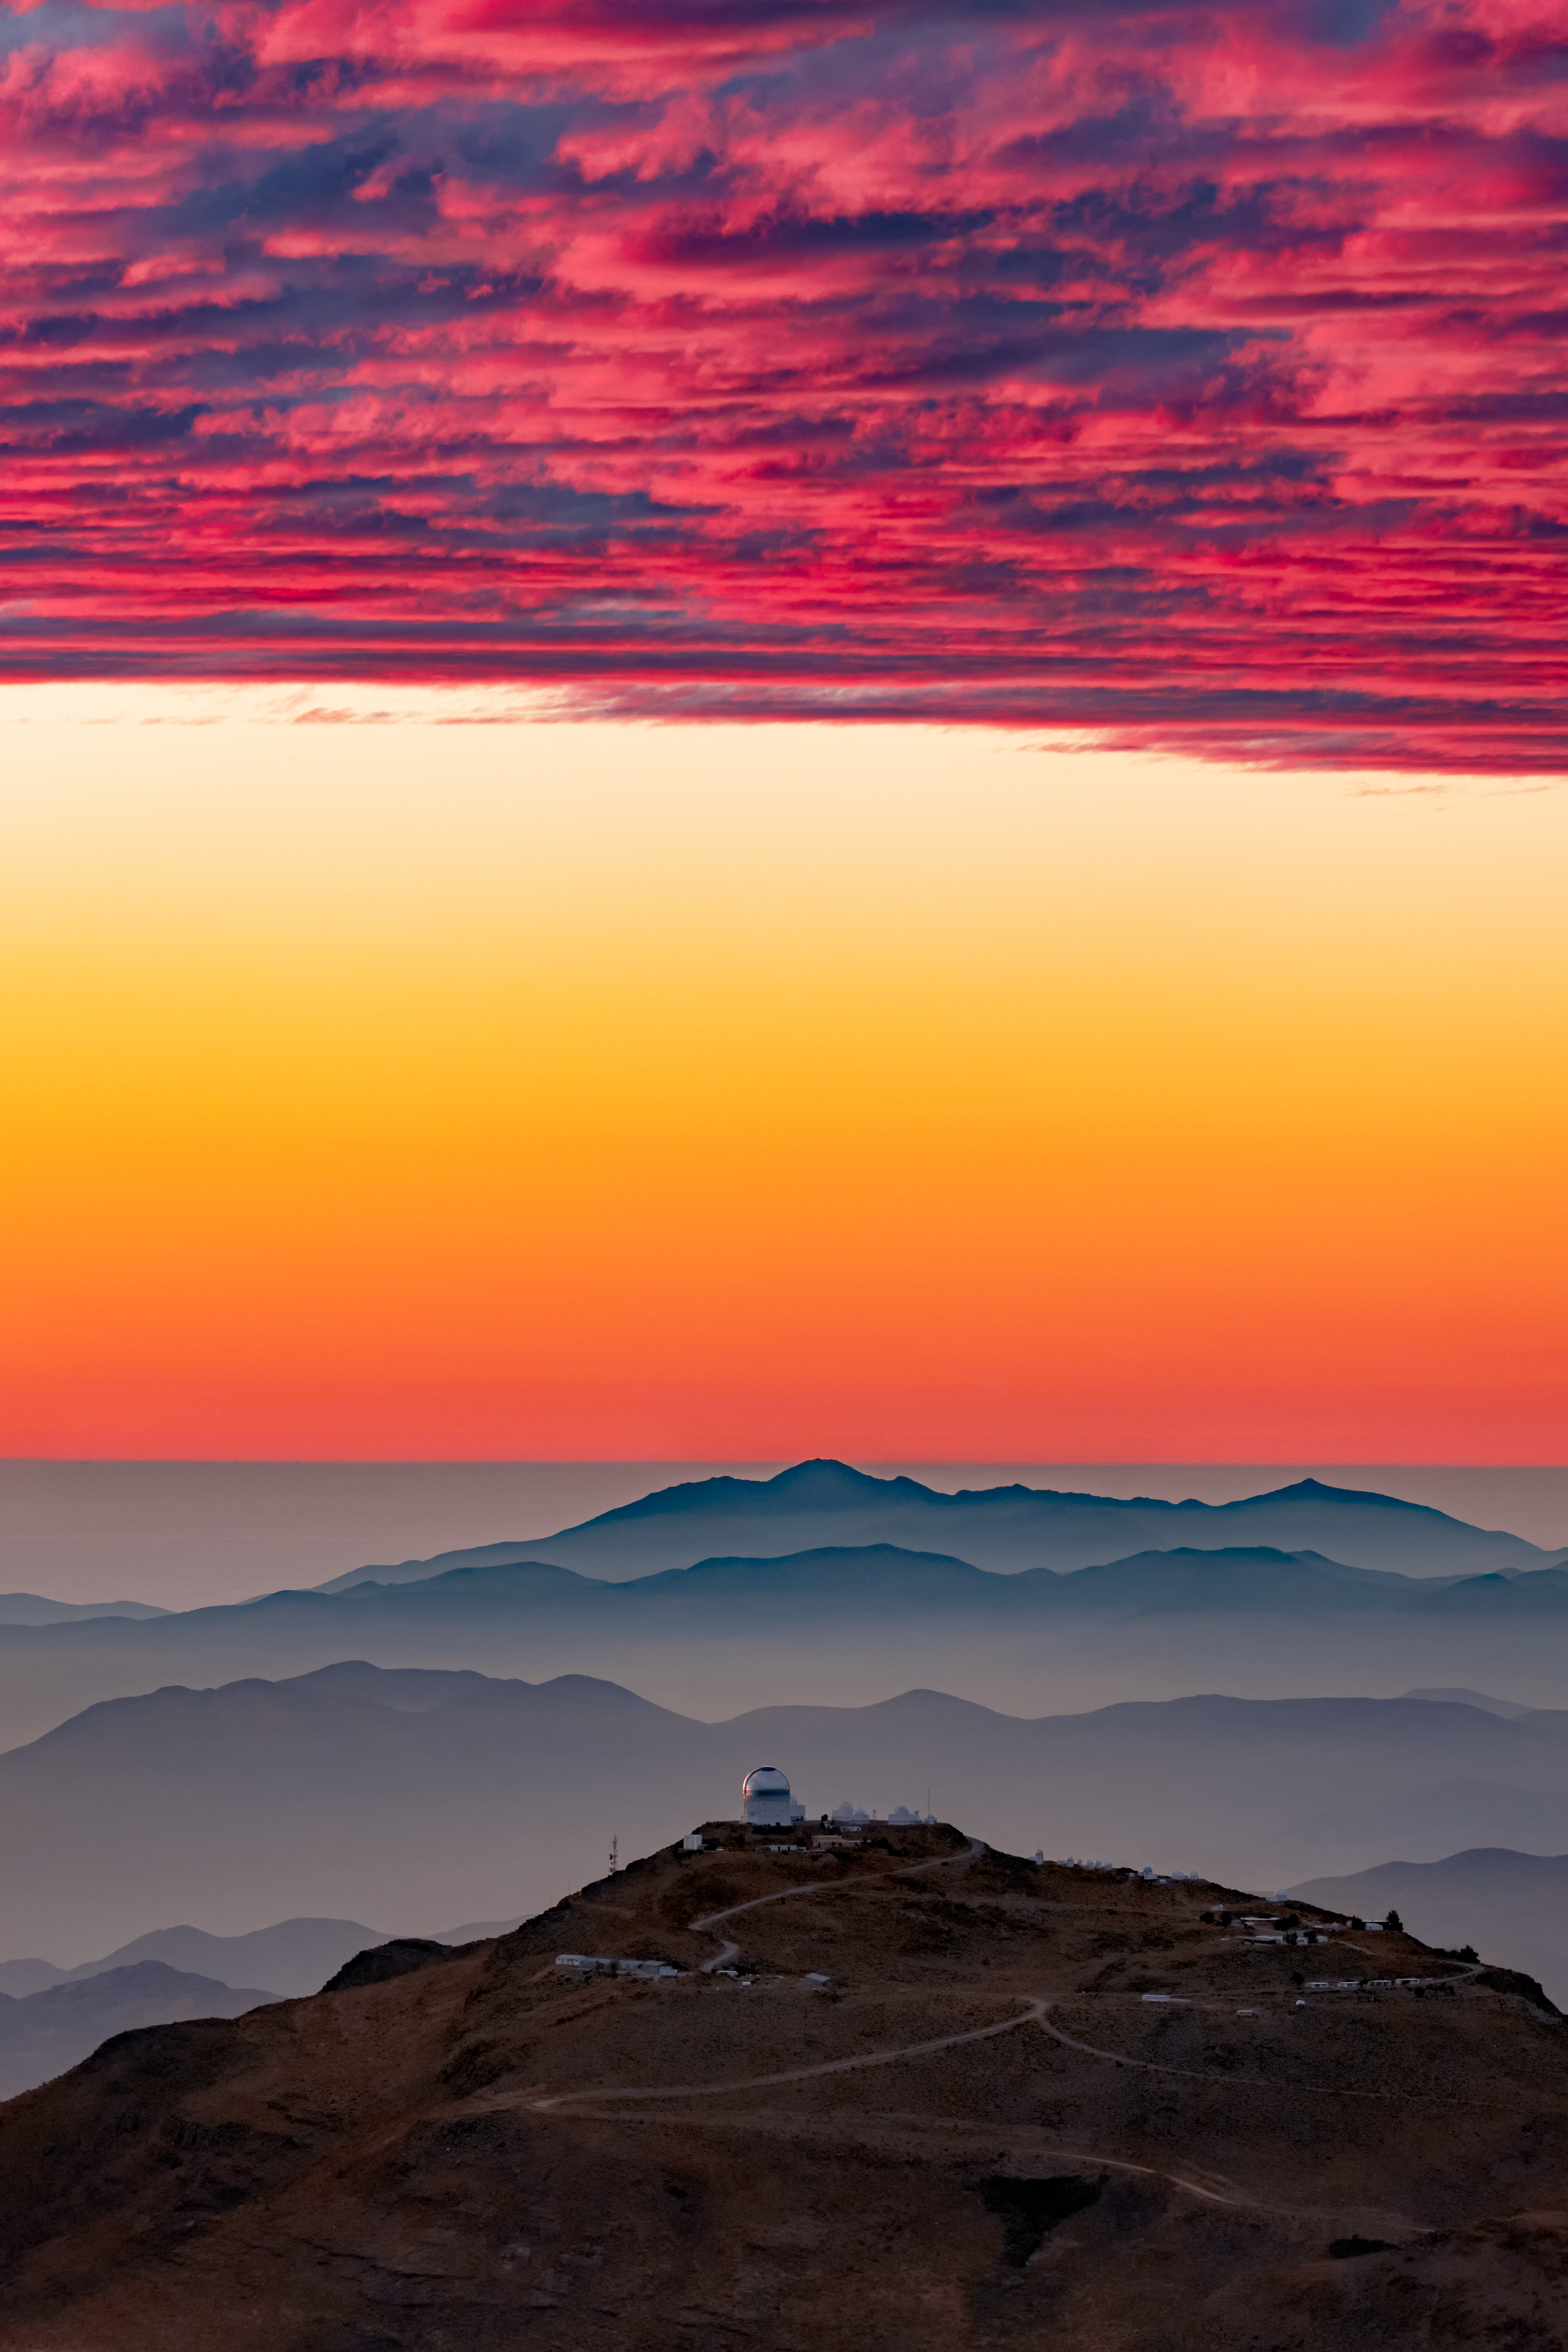

Sunset over Cerro Tololo

A spectacular sunset turns the clouds above Cerro Tololo Inter-American Observatory (CTIO) a deep red color. CTIO, a Program of NSF NOIRLab is home to the Víctor M. Blanco 4-meter Telescope.

Credit: Babak Tafreshi/NOIRLab/AURA/NSF